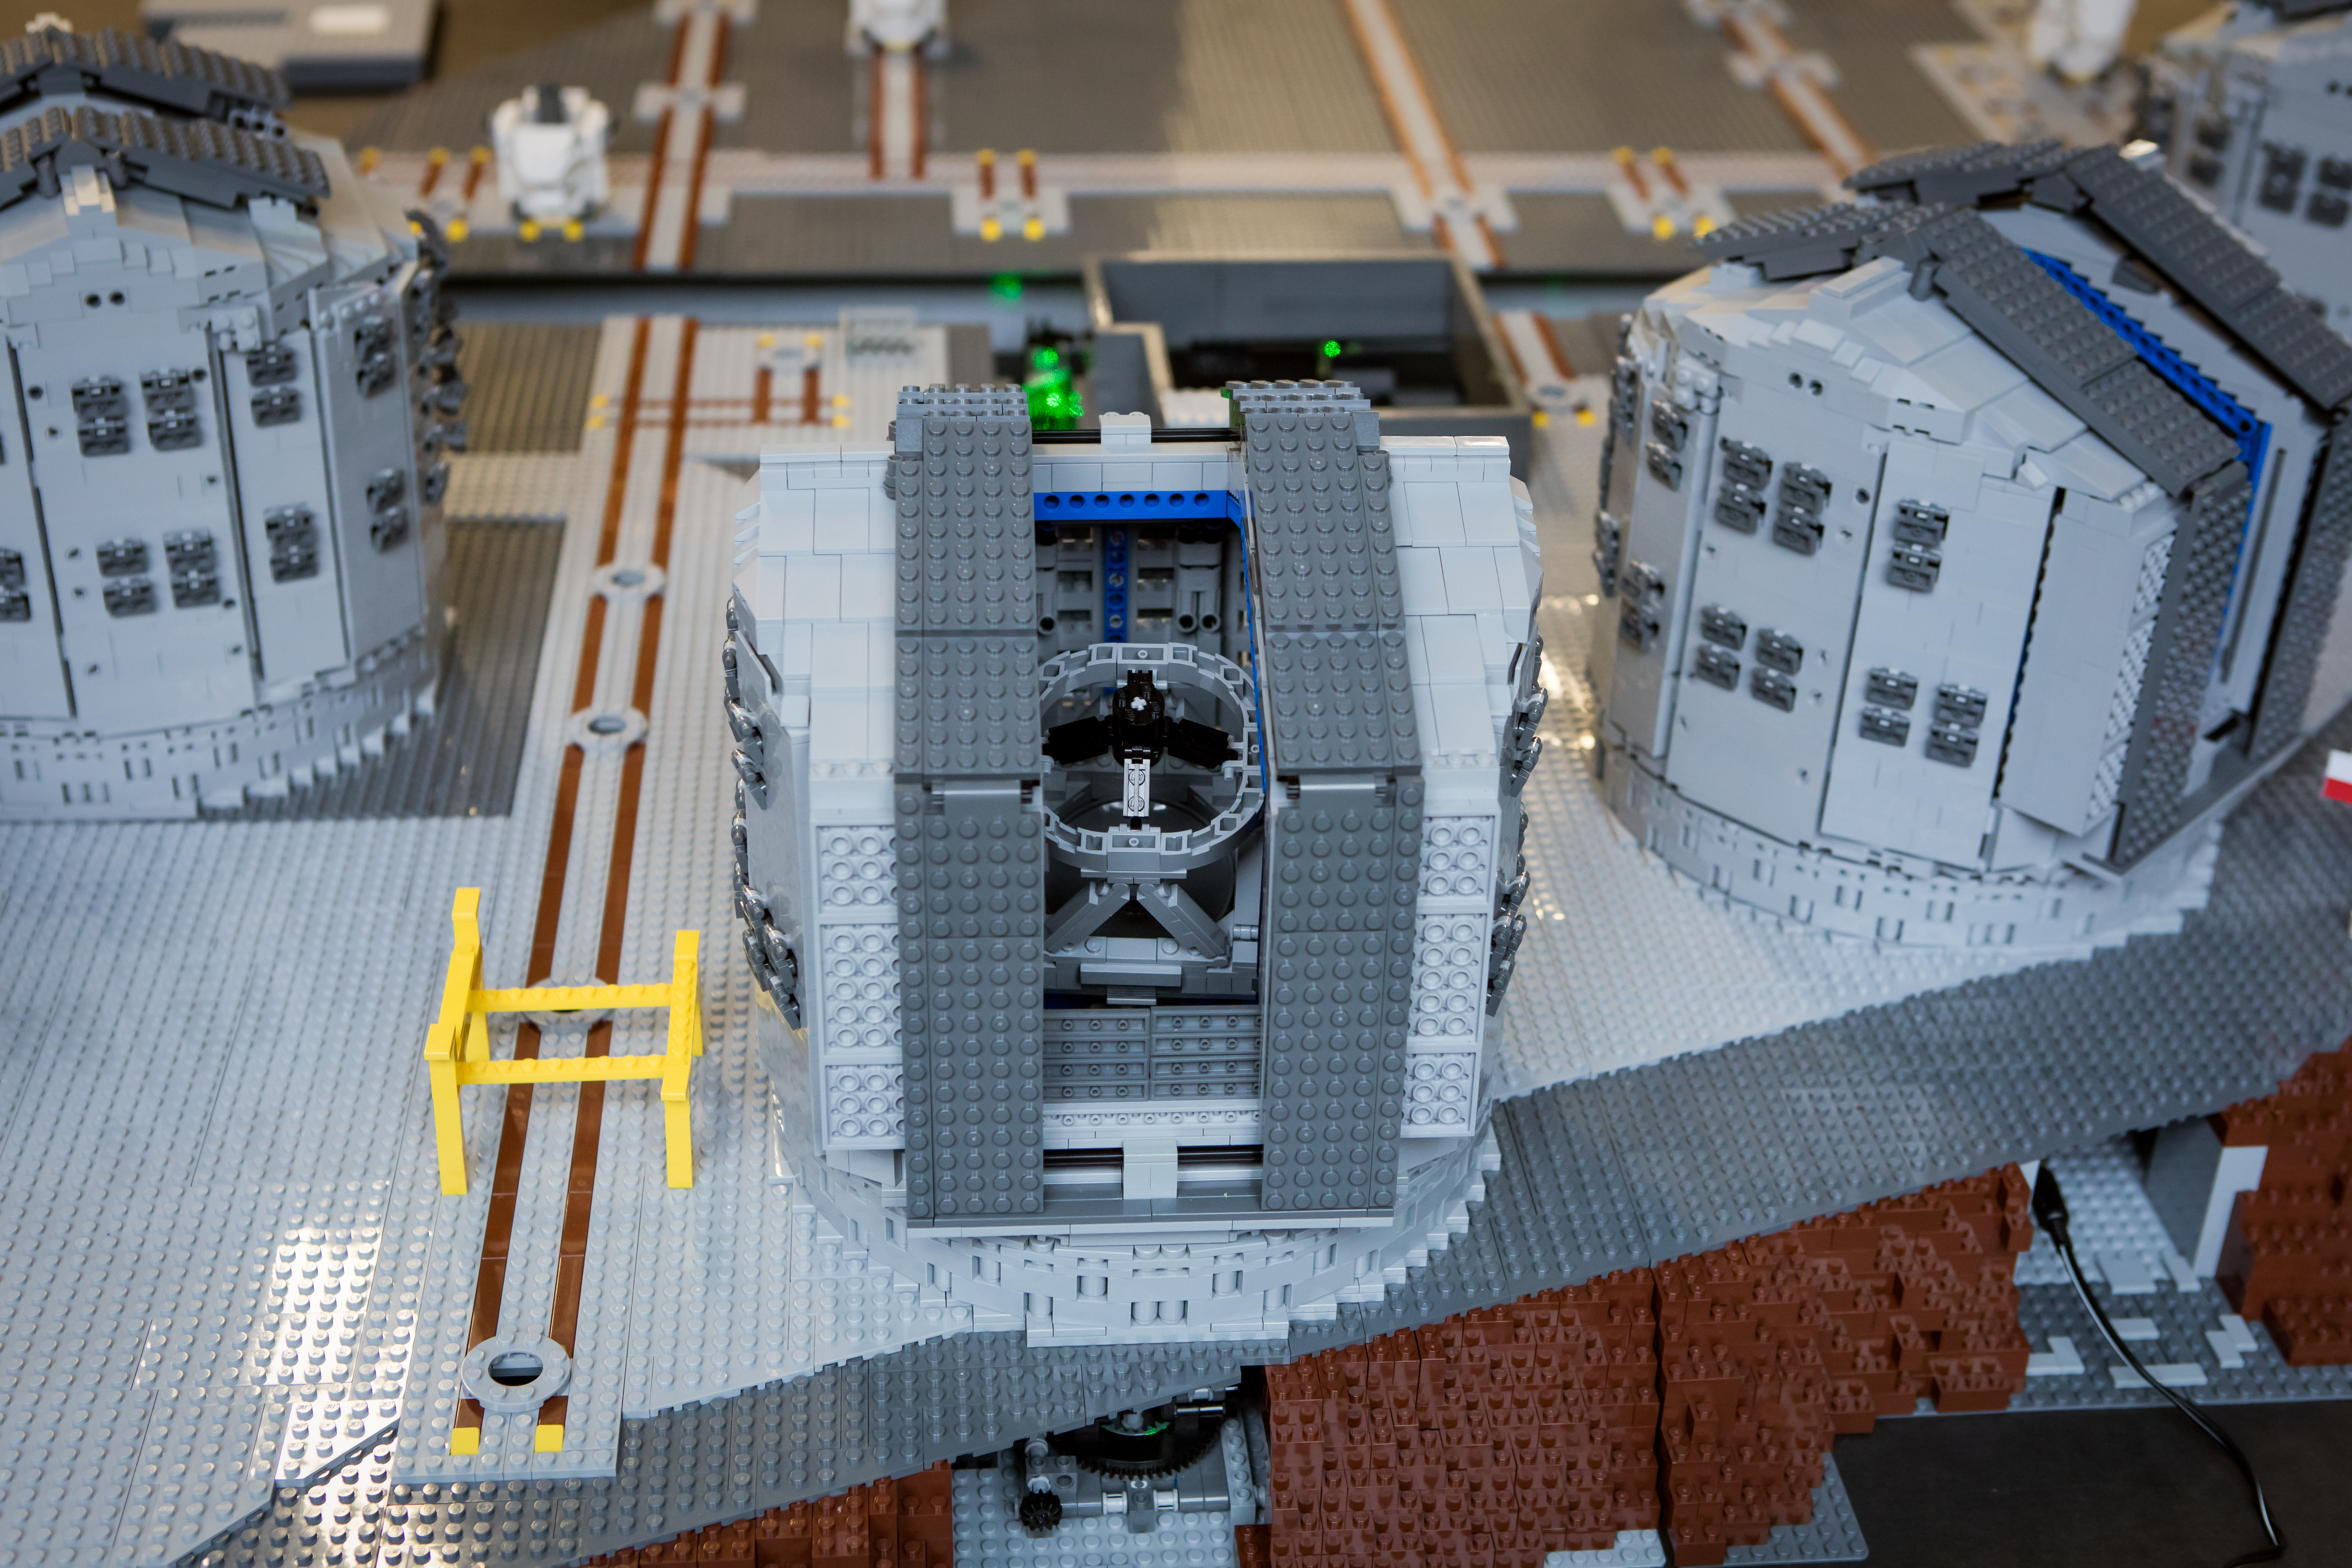

All of the VLT telescopes are now modelled in LEGO®

Frans Snik’s LEGO® model of ESO’s Paranal platform reproduces each of the 8-metre Unit Telescopes in remarkable detail. It also includes the smaller Auxiliary Telescopes that can combine with the Unit Telescopes to form the VLT Interferometer. A laser underneath the model platform even mimics the optical system of the interferometer.

Credit: ESO/Frans Snik